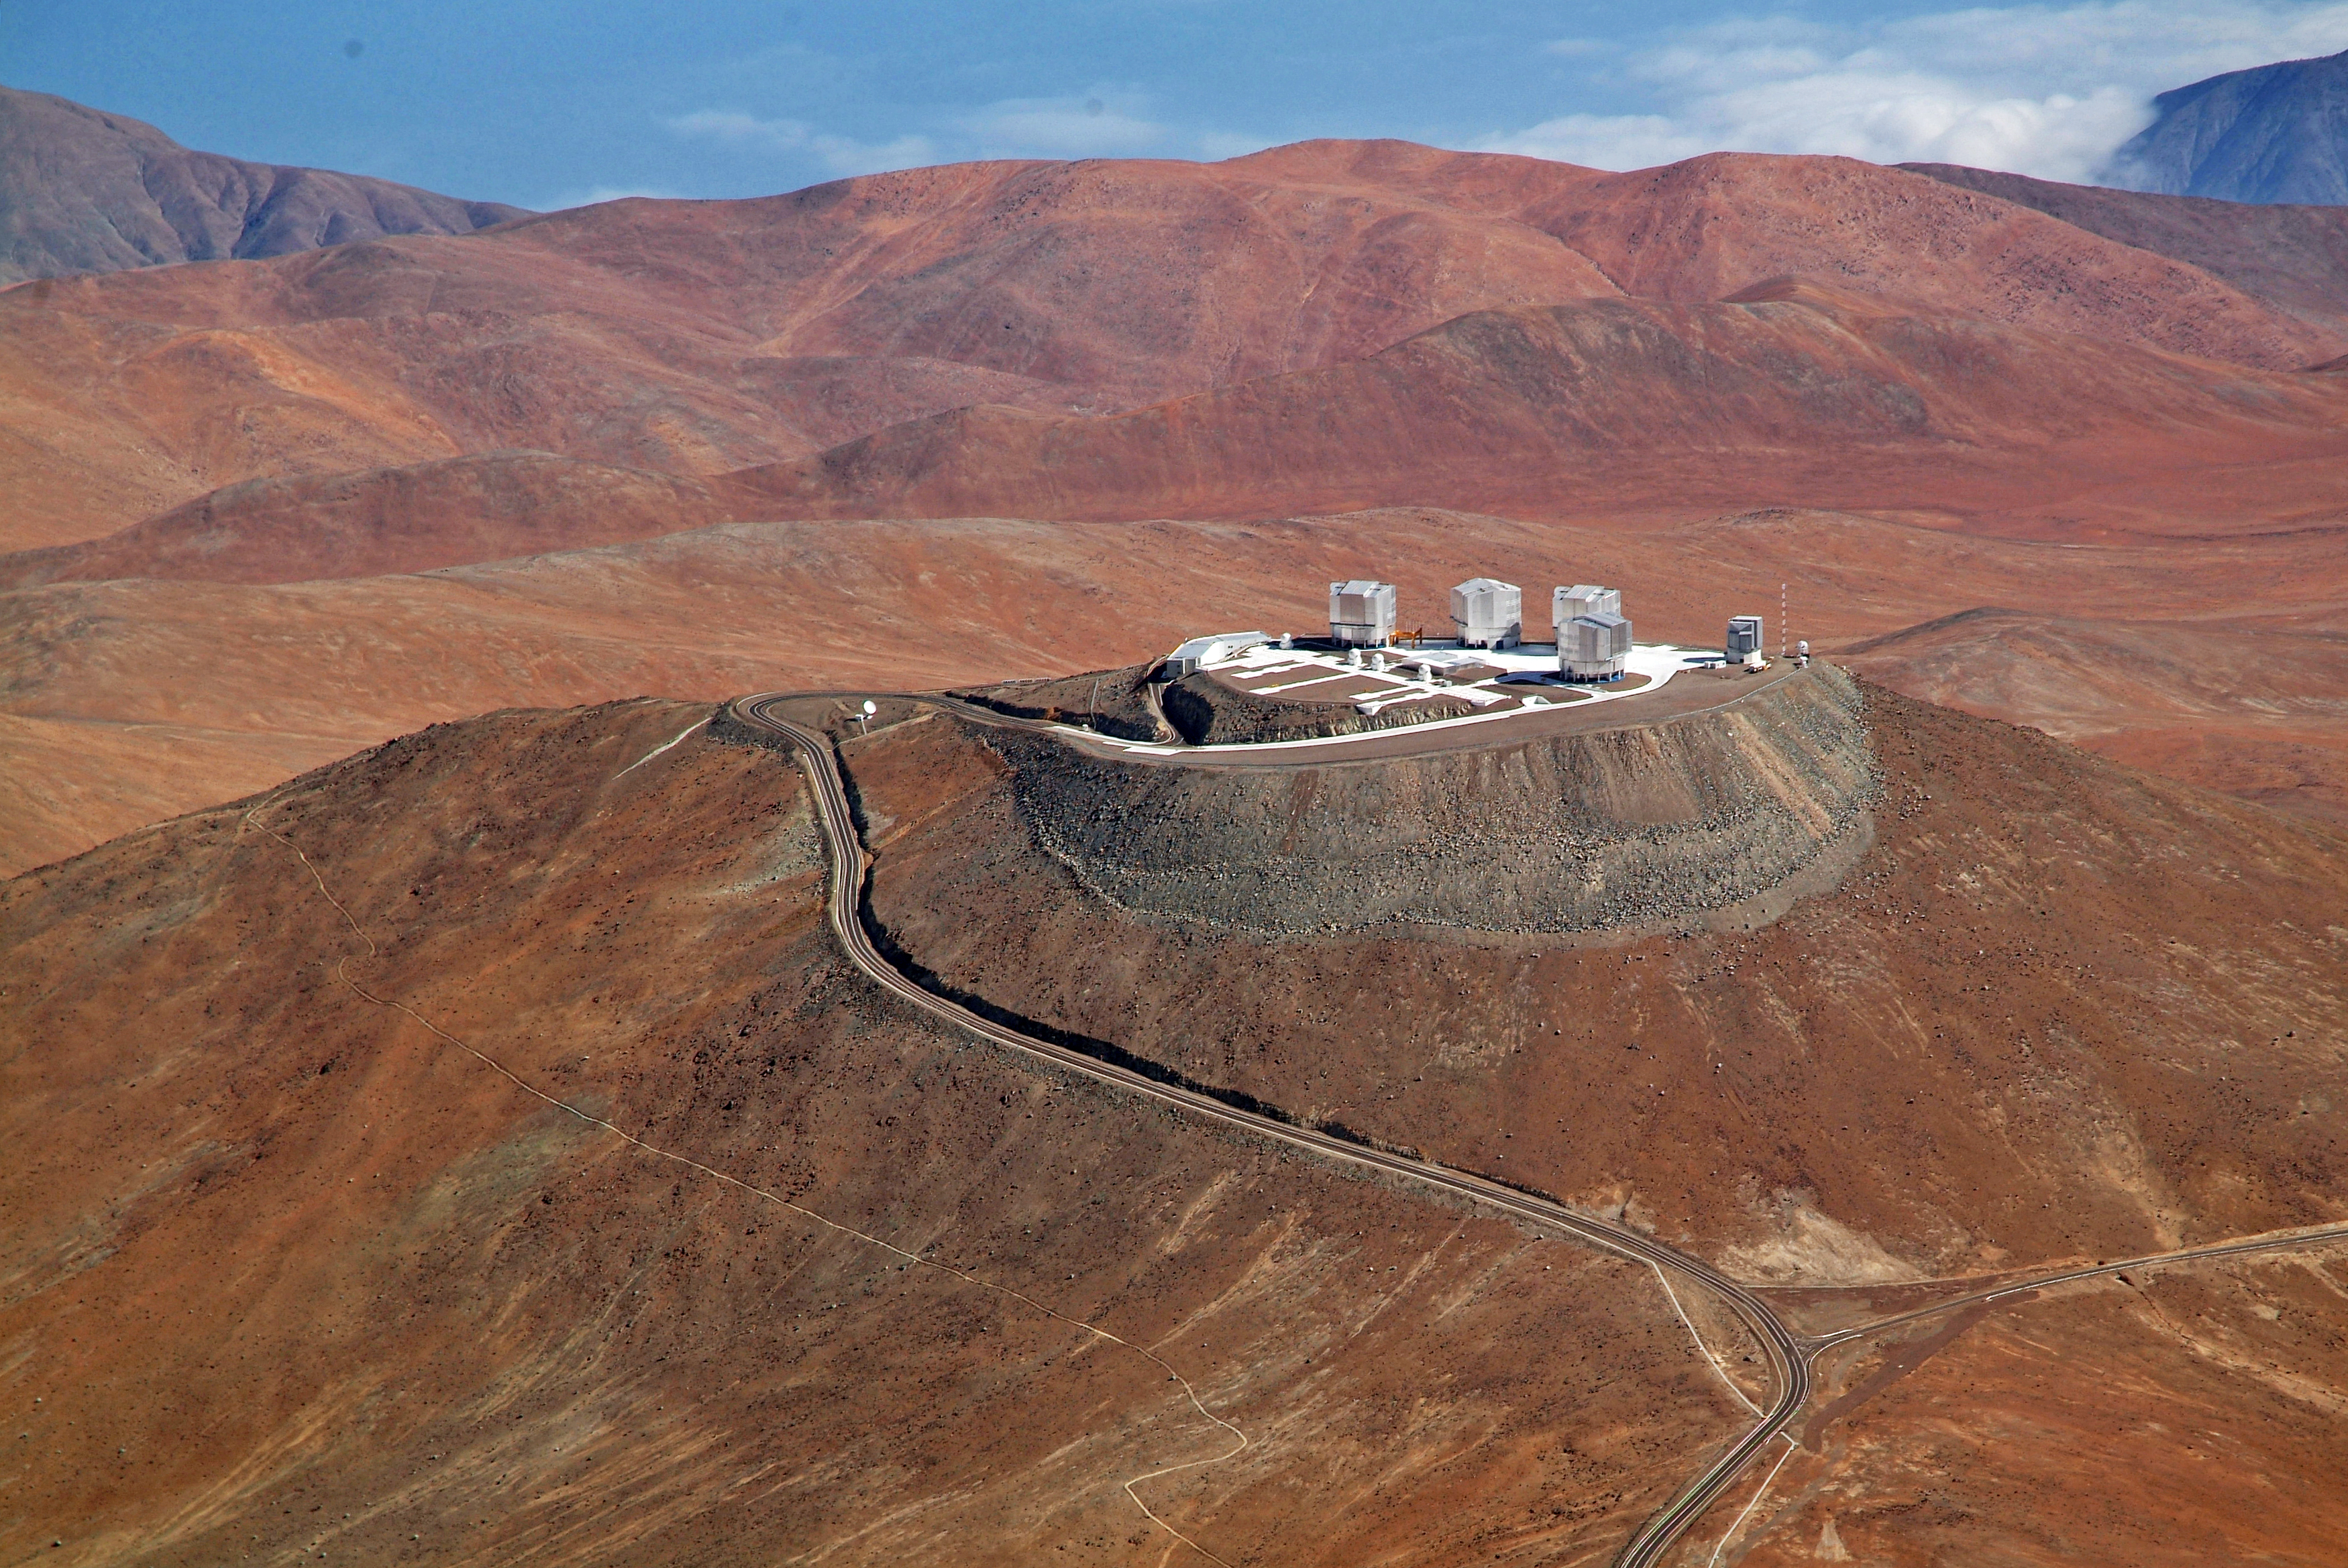

Aerial view of Cerro Paranal

A spectacular aerial view of the ESO Very Large Telescope (VLT) platform, atop Cerro Paranal, in the Chilean Atacama Desert. The VLT consists of an array of four giant 8.2-metre Unit Telescopes (UTs), that can observe together or individually, and four 1.8-metre Auxiliary Telescopes (ATs) dedicated to interferometry. UTs and ATs are visible in the picture. On the right side of the platform is the 2.6-metre VLT Survey Telescope (VST), while on the left edge the Control Building, where astronomers operate the telescopes during the night, is partially visible. The Paranal Observatory is located at 2600 metres altitude, in the Taltal district, some 120 km south of Antofagasta, in the II Region of Chile. In the background at the upper edge of the image is the Pacific Ocean, only 12 km west of the observatory and typically covered by clouds. This is due to the fact that the cold oceanic stream keeps the thermal inversion layer very low, guaranteeing exceptional conditions for ground-based astronomy.

Credit: J.L. Dauvergne & G. Hüdepohl (atacamaphoto.com)/ESO